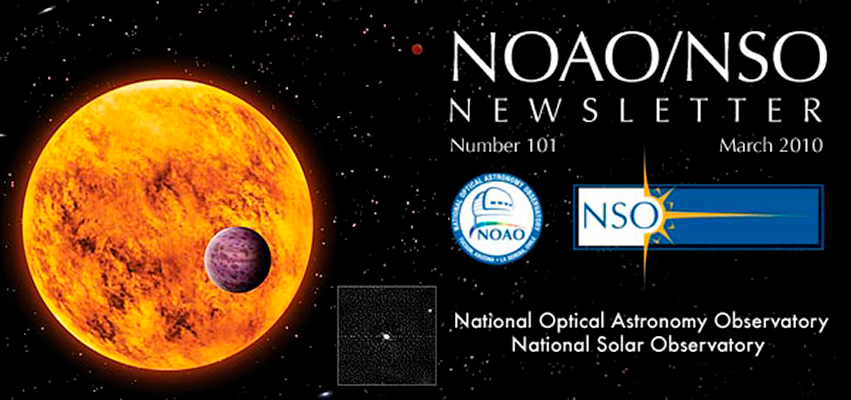

March NOAO/NSO Newsletter is now on line!

With Issue 101 we will begin producing only two issues a year, in March and September. Additionally, we are changing the section organization to make the Newsletter more useful and informative to our readers.

Credit: NOIRLab